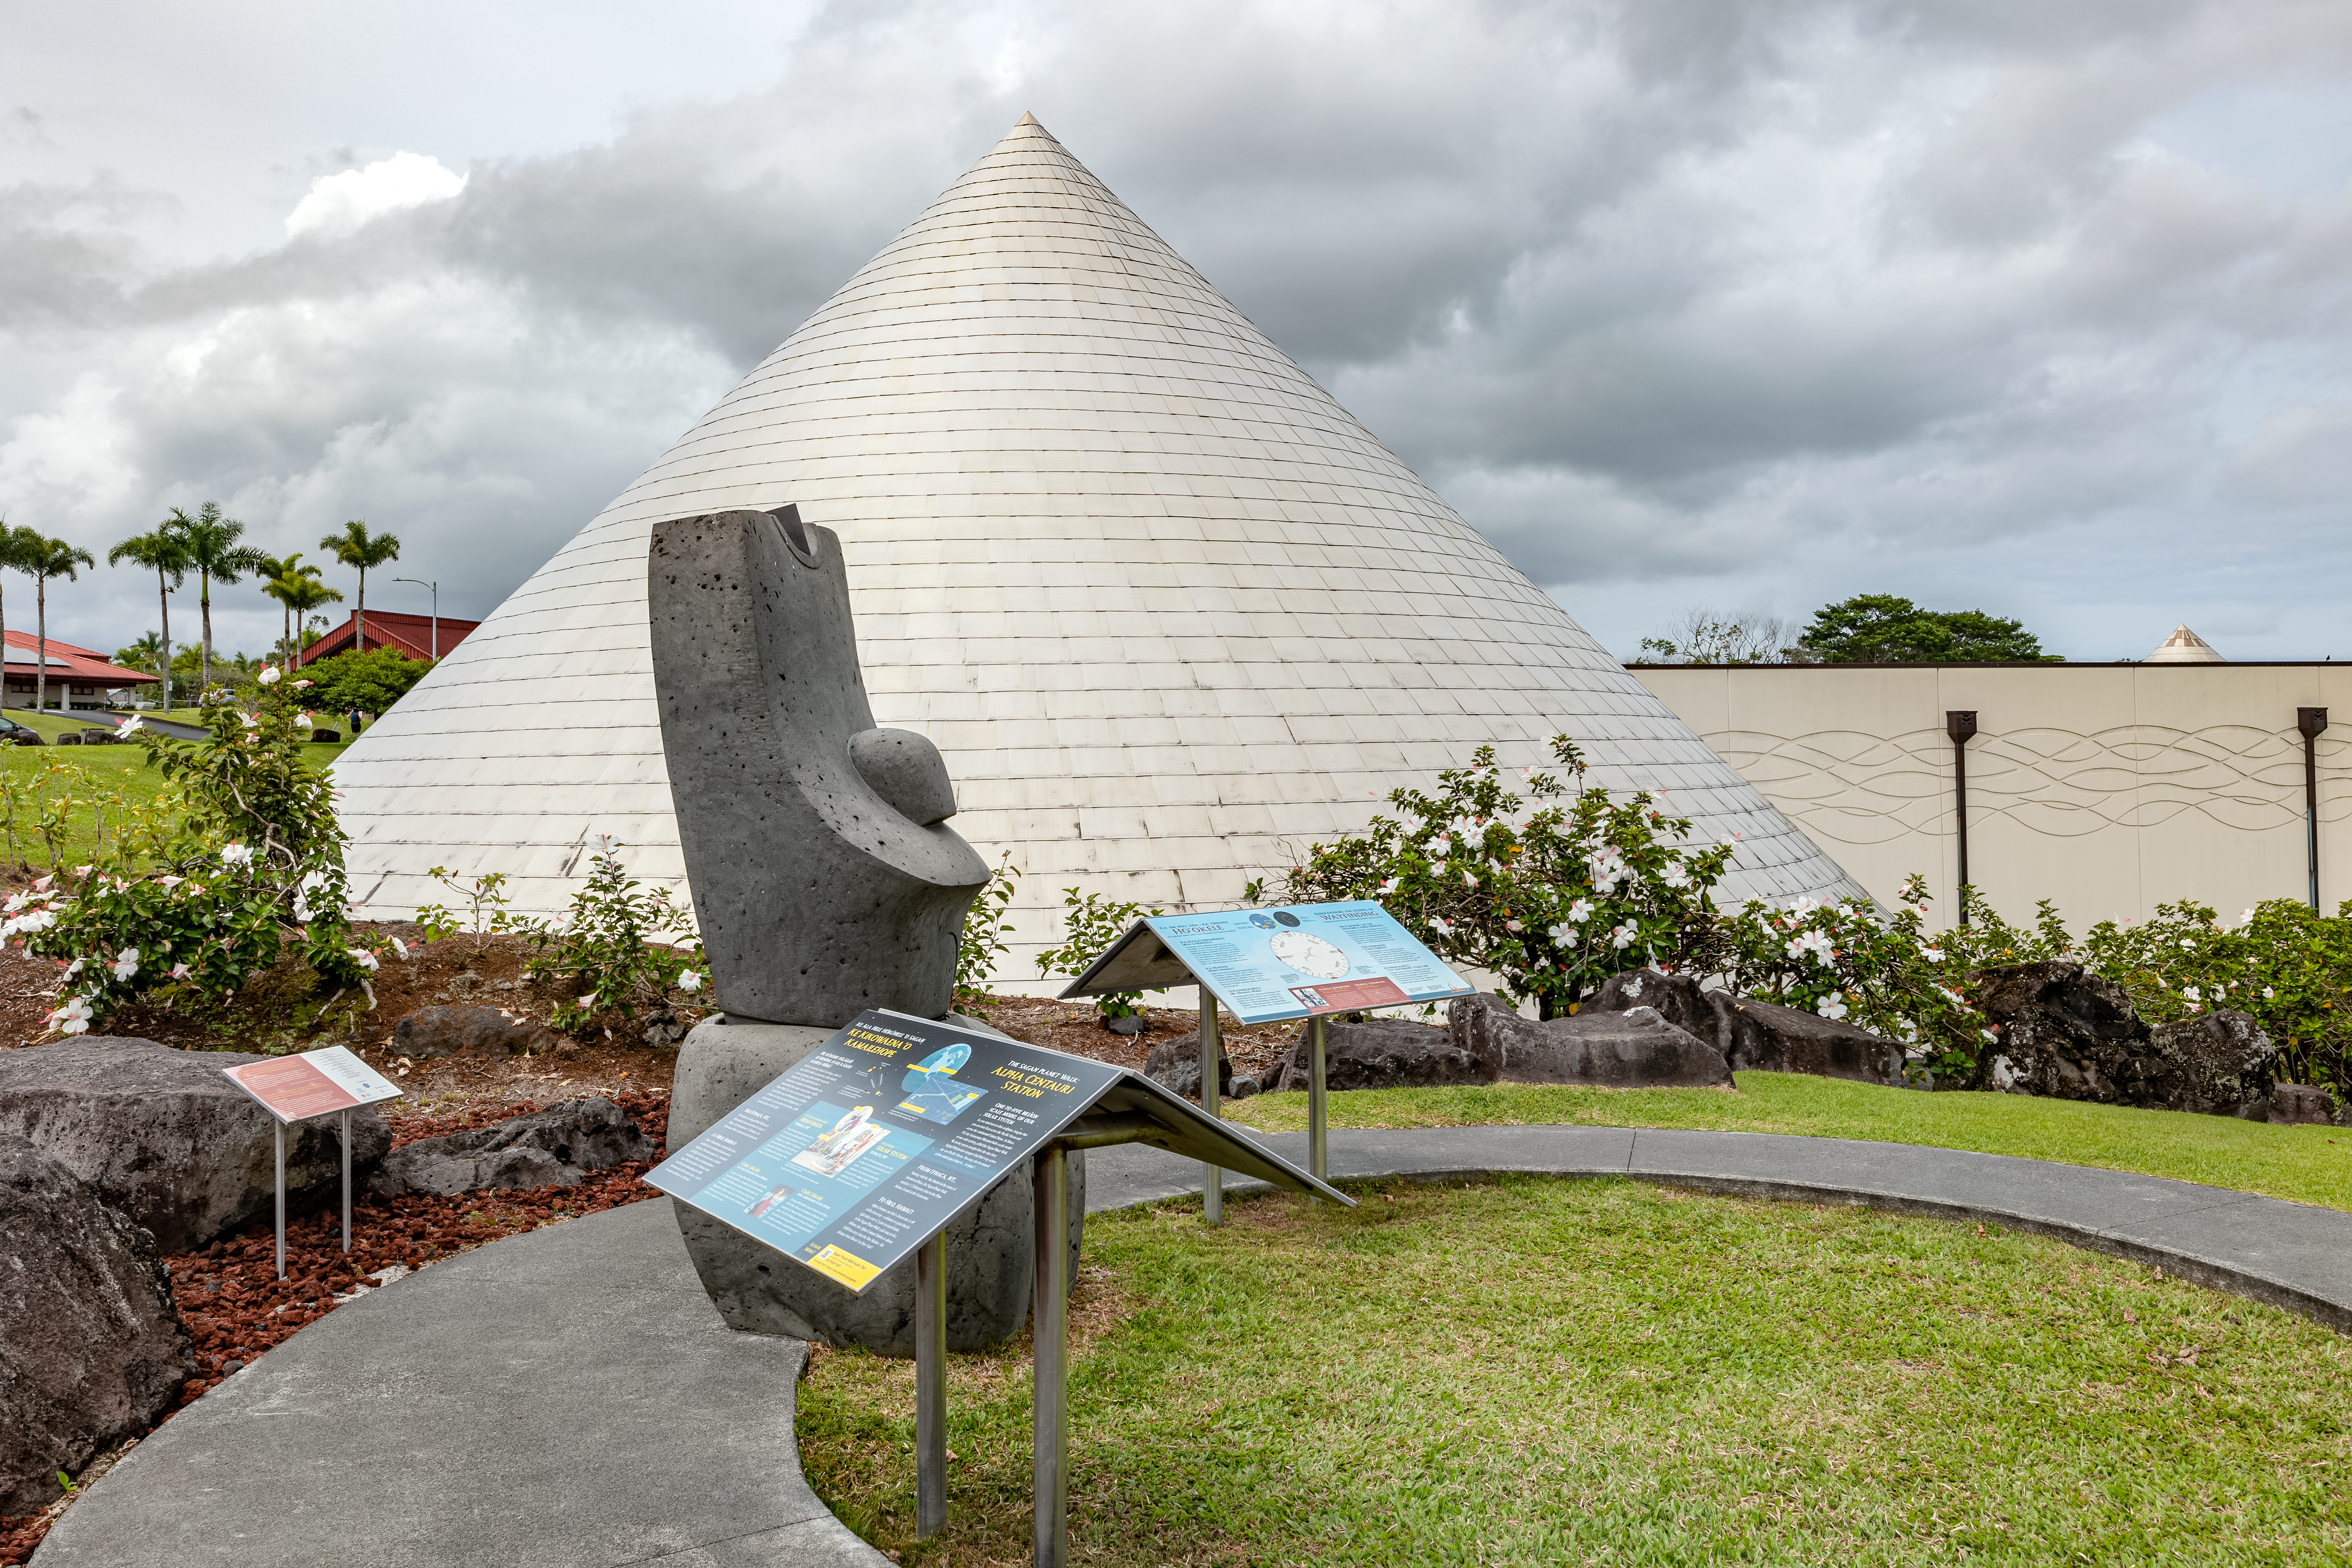

'Imiloa grounds

A view of the grounds of the ‘Imiloa Astronomy Center and planetarium, near the Gemini North Hilo Base facility on a cloudy day.

Credit: NOIRLab/AURA/NSF/ T. Slovinský